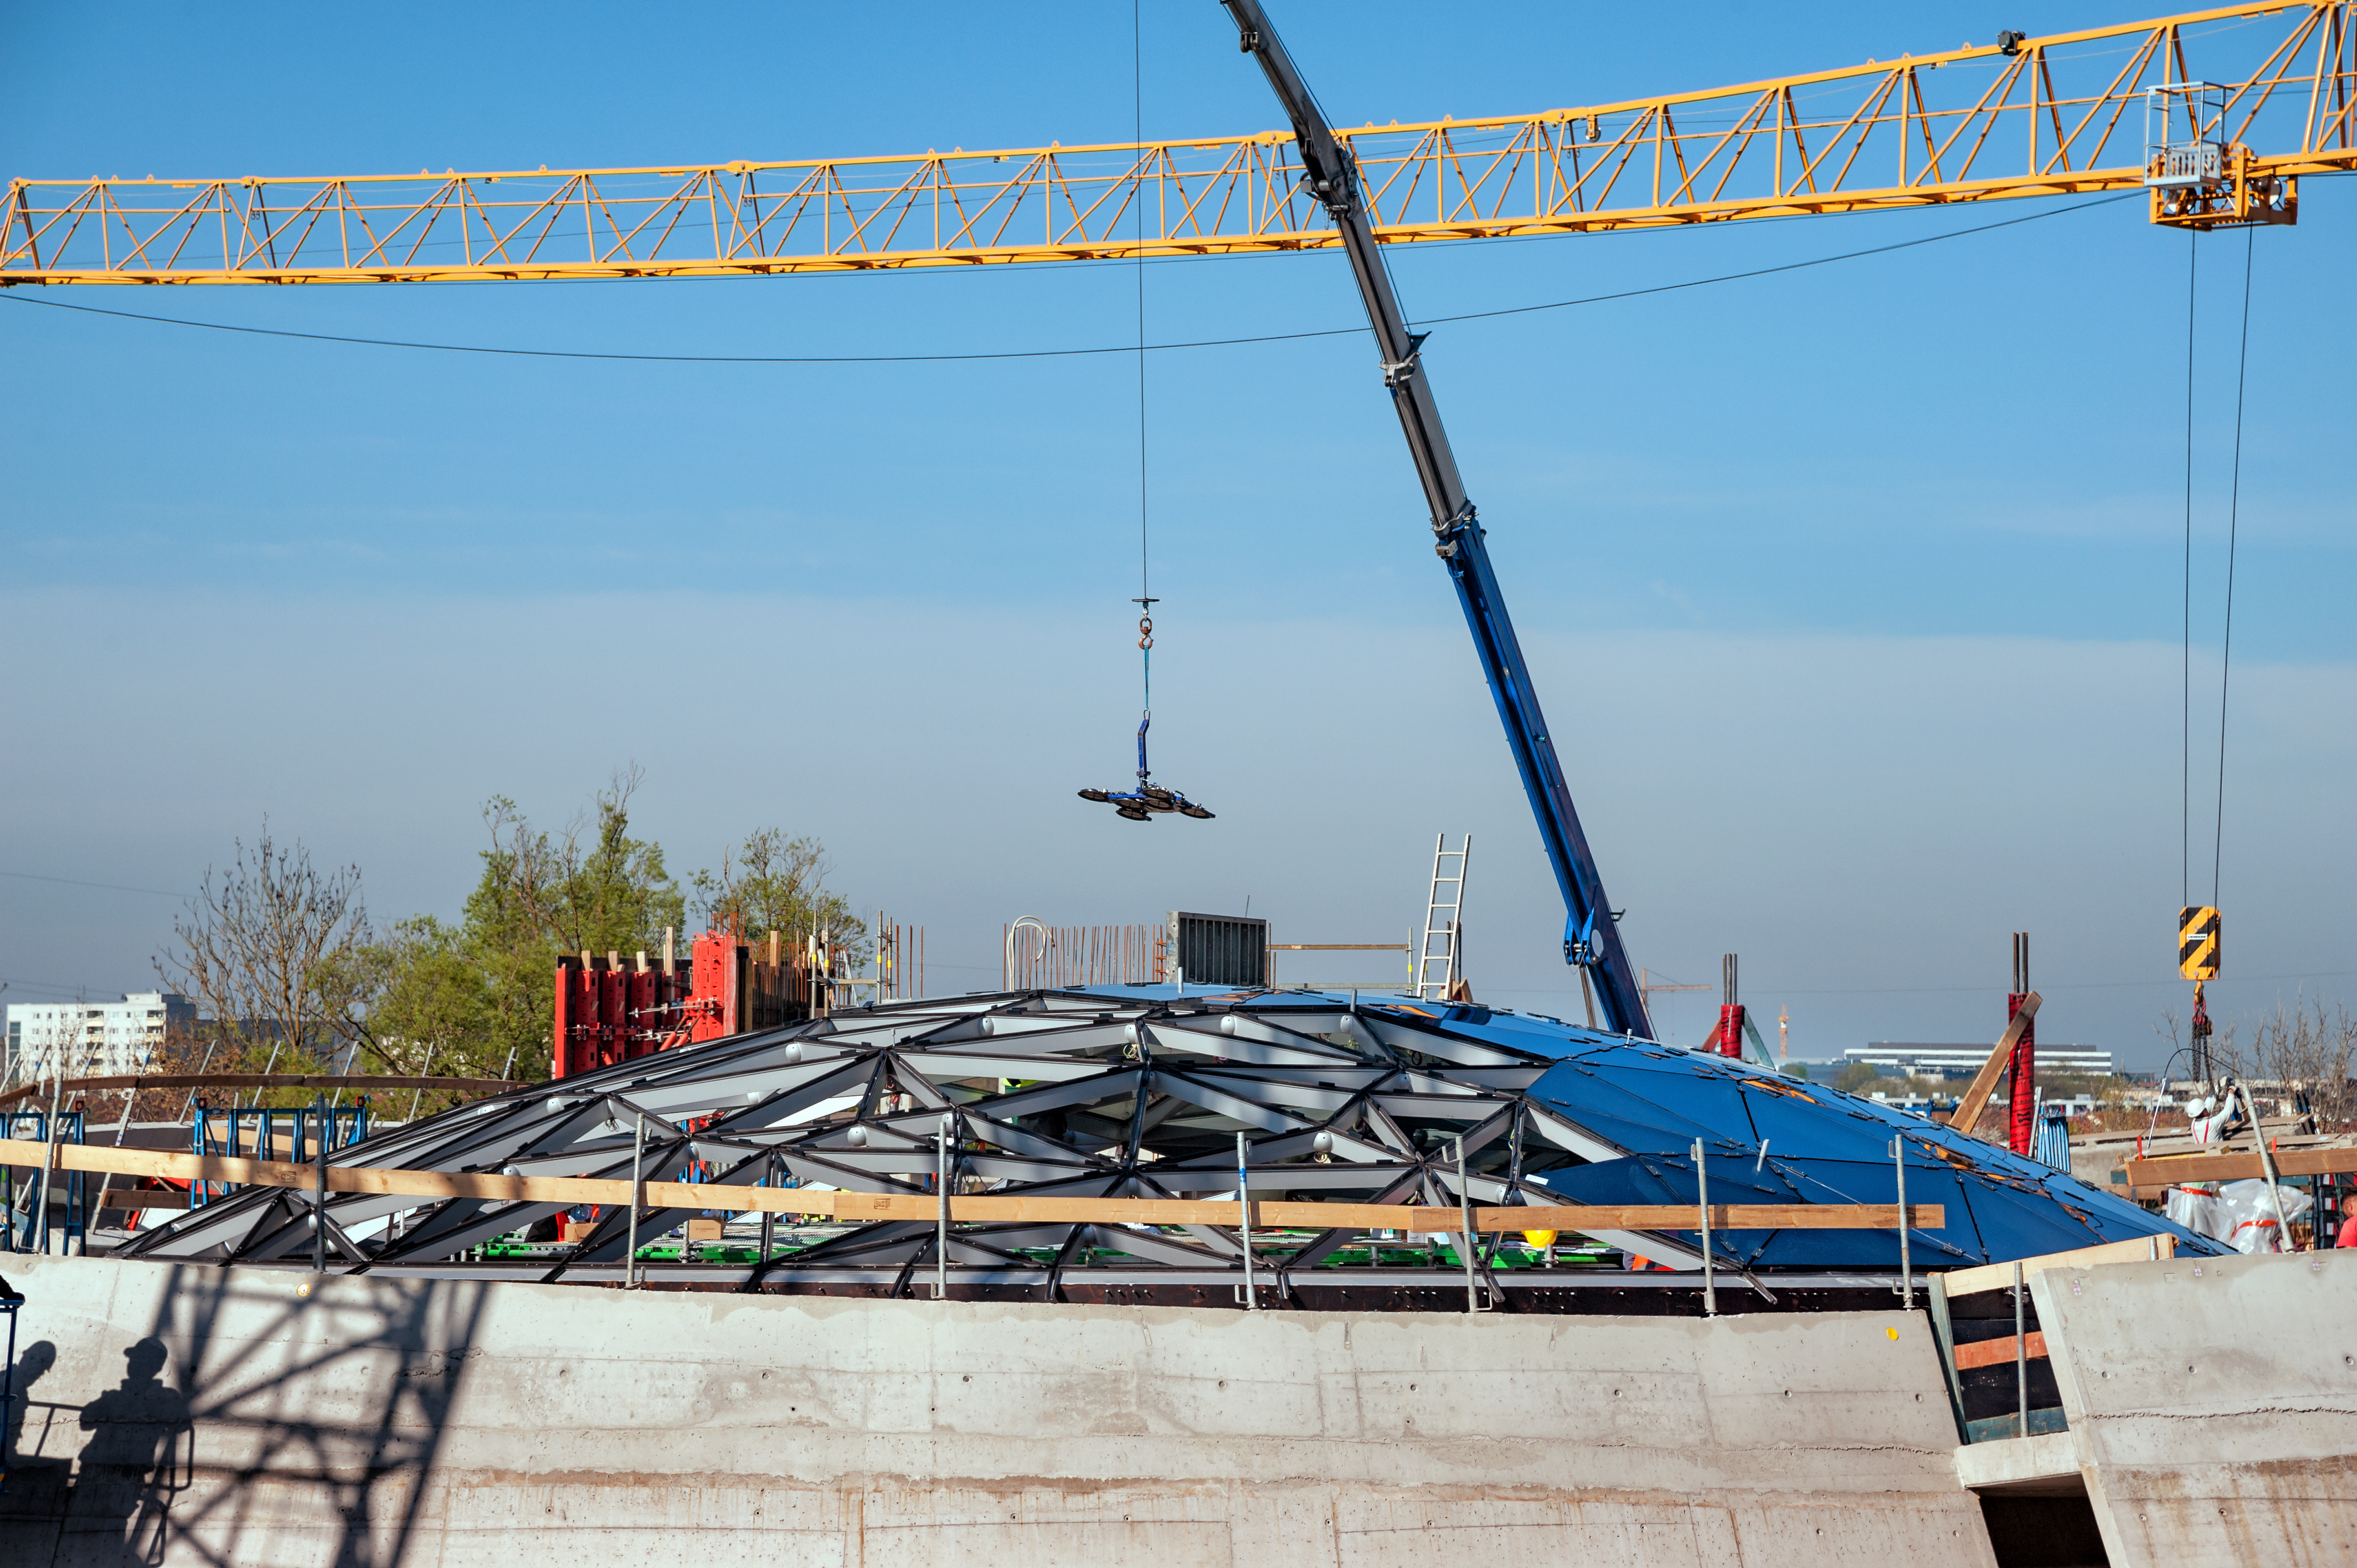

The Star-roof nears completion

Workers installing the glass panels in the spectacular Star-roof of ESO's Supernova Planetarium & Visitor Centre. The intricate metal structure was lifted into place on the emerging building, and is now being fitted with the glass panels that will complete this clever design.

Credit: ESO/P. Grimley